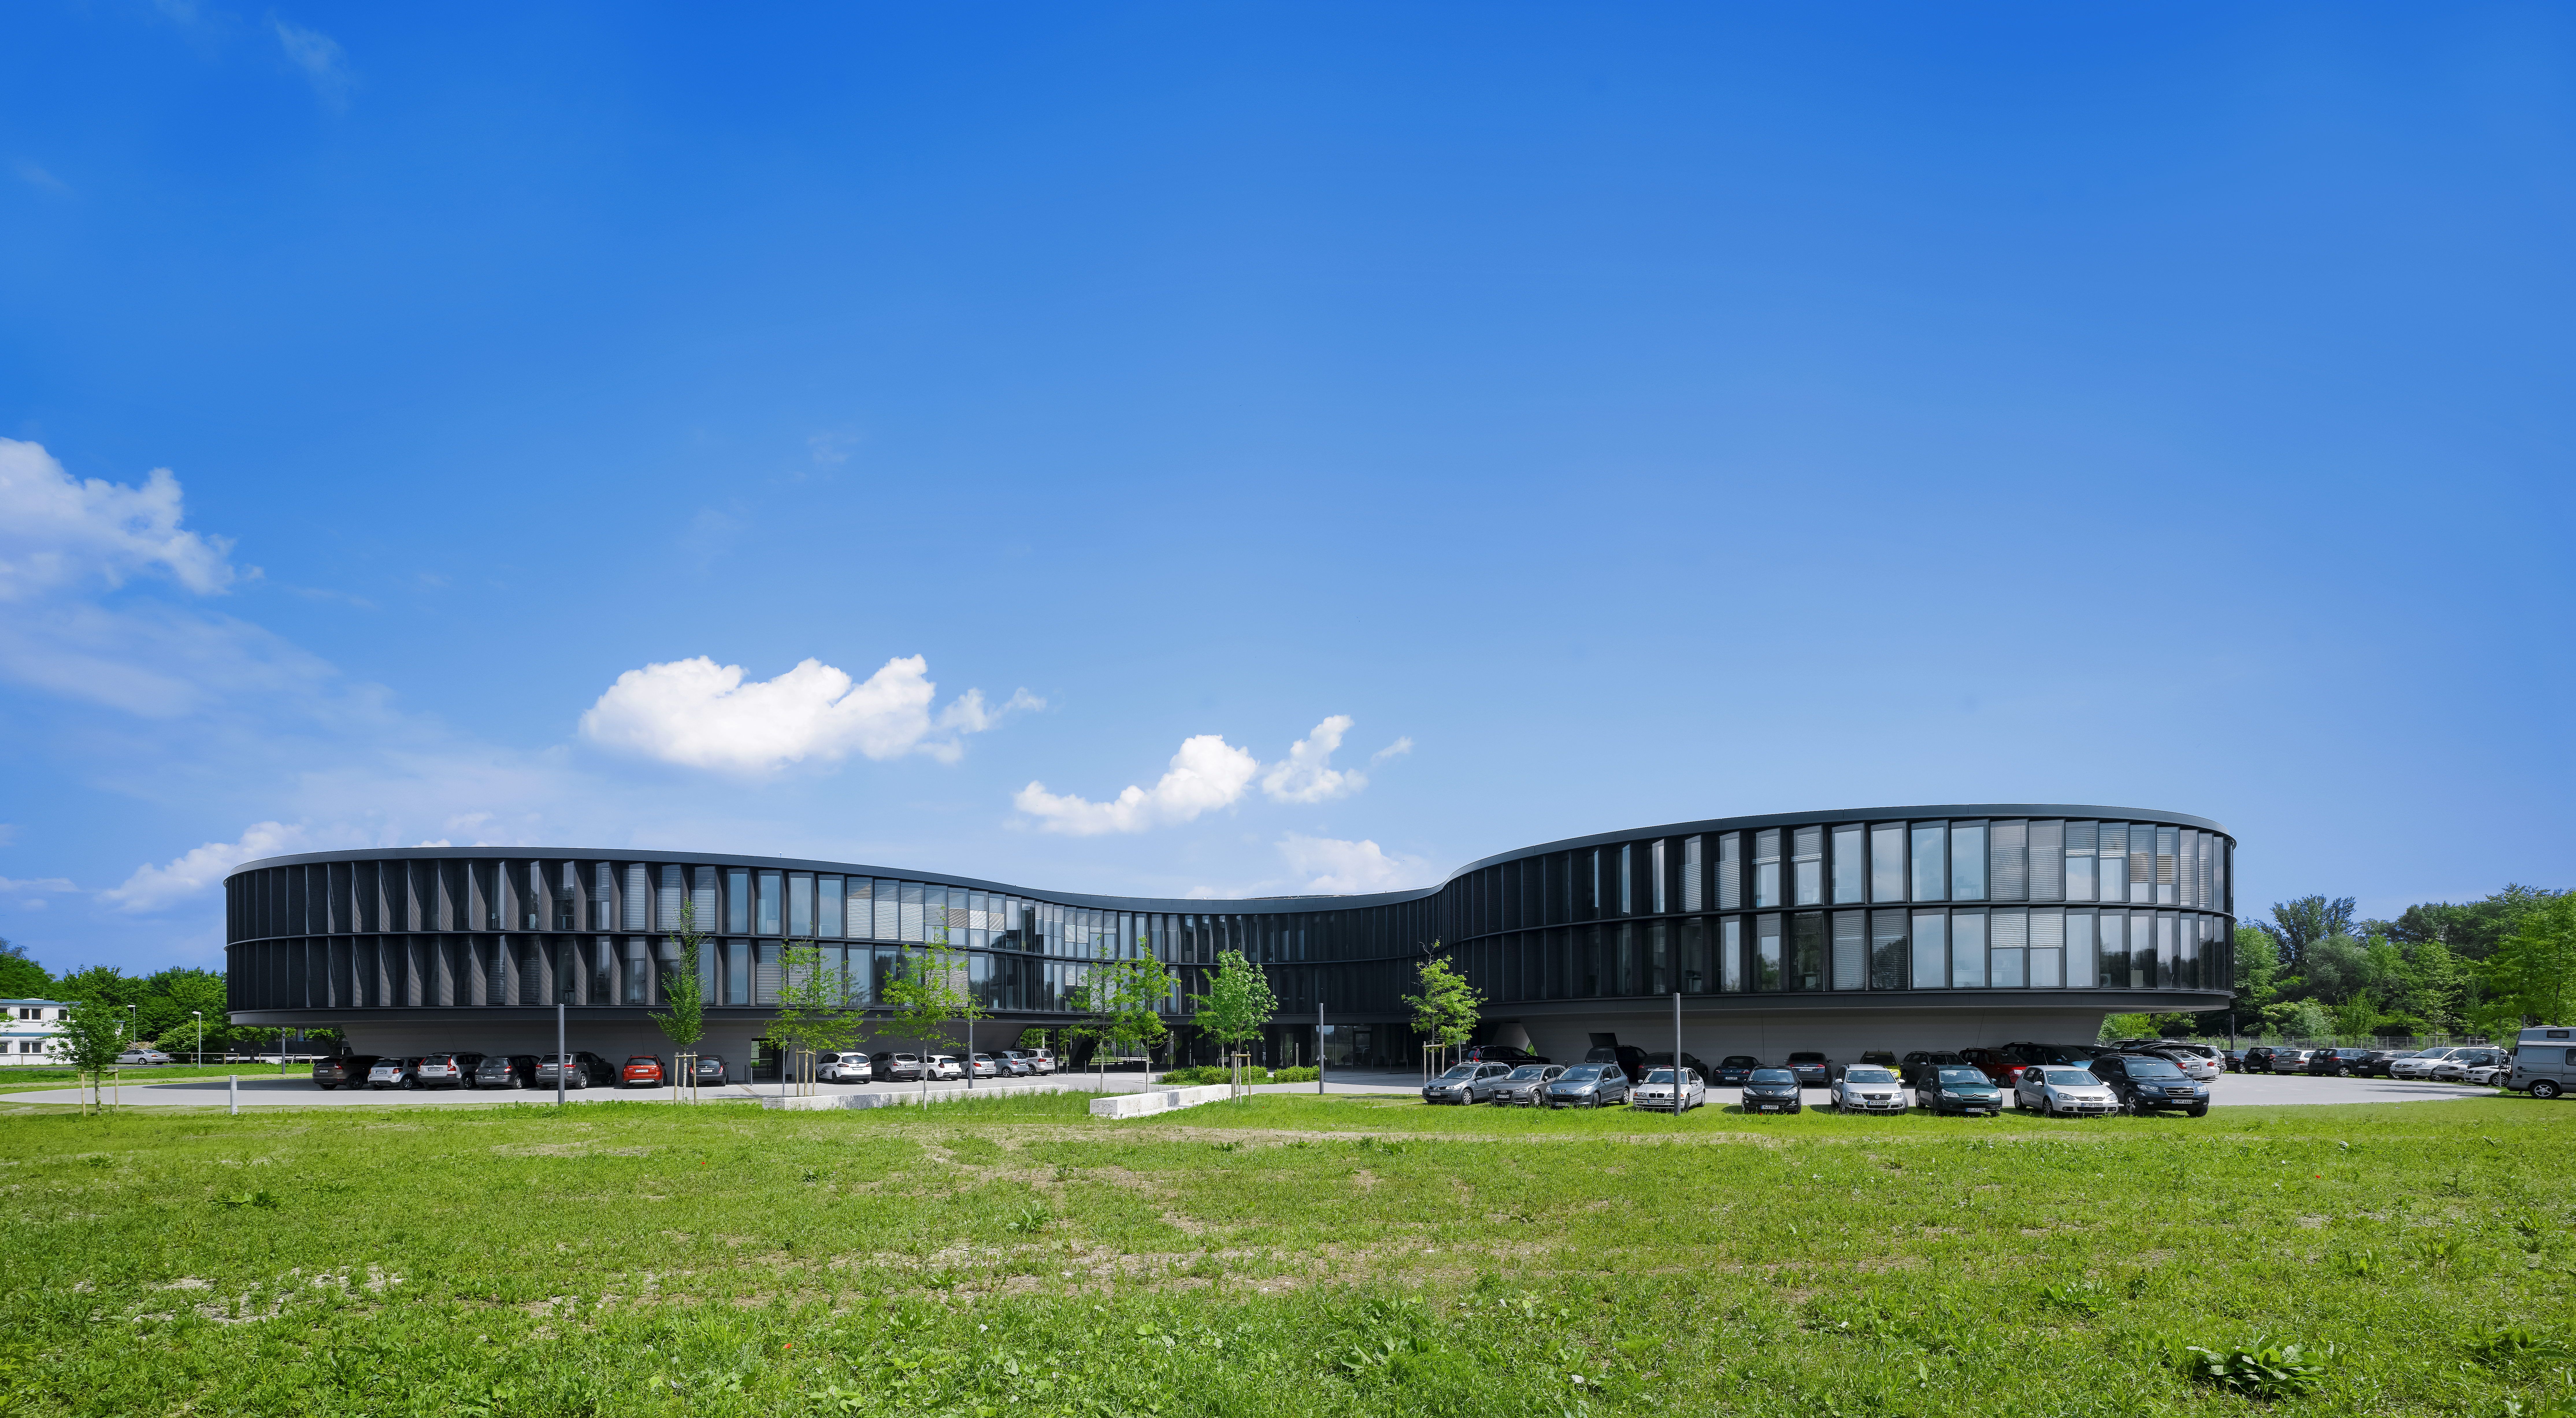

A green building

The new extension of the ESO Headquarters in Garching, Germany, seen from the South.

Credit: Roland Halbe/ESO